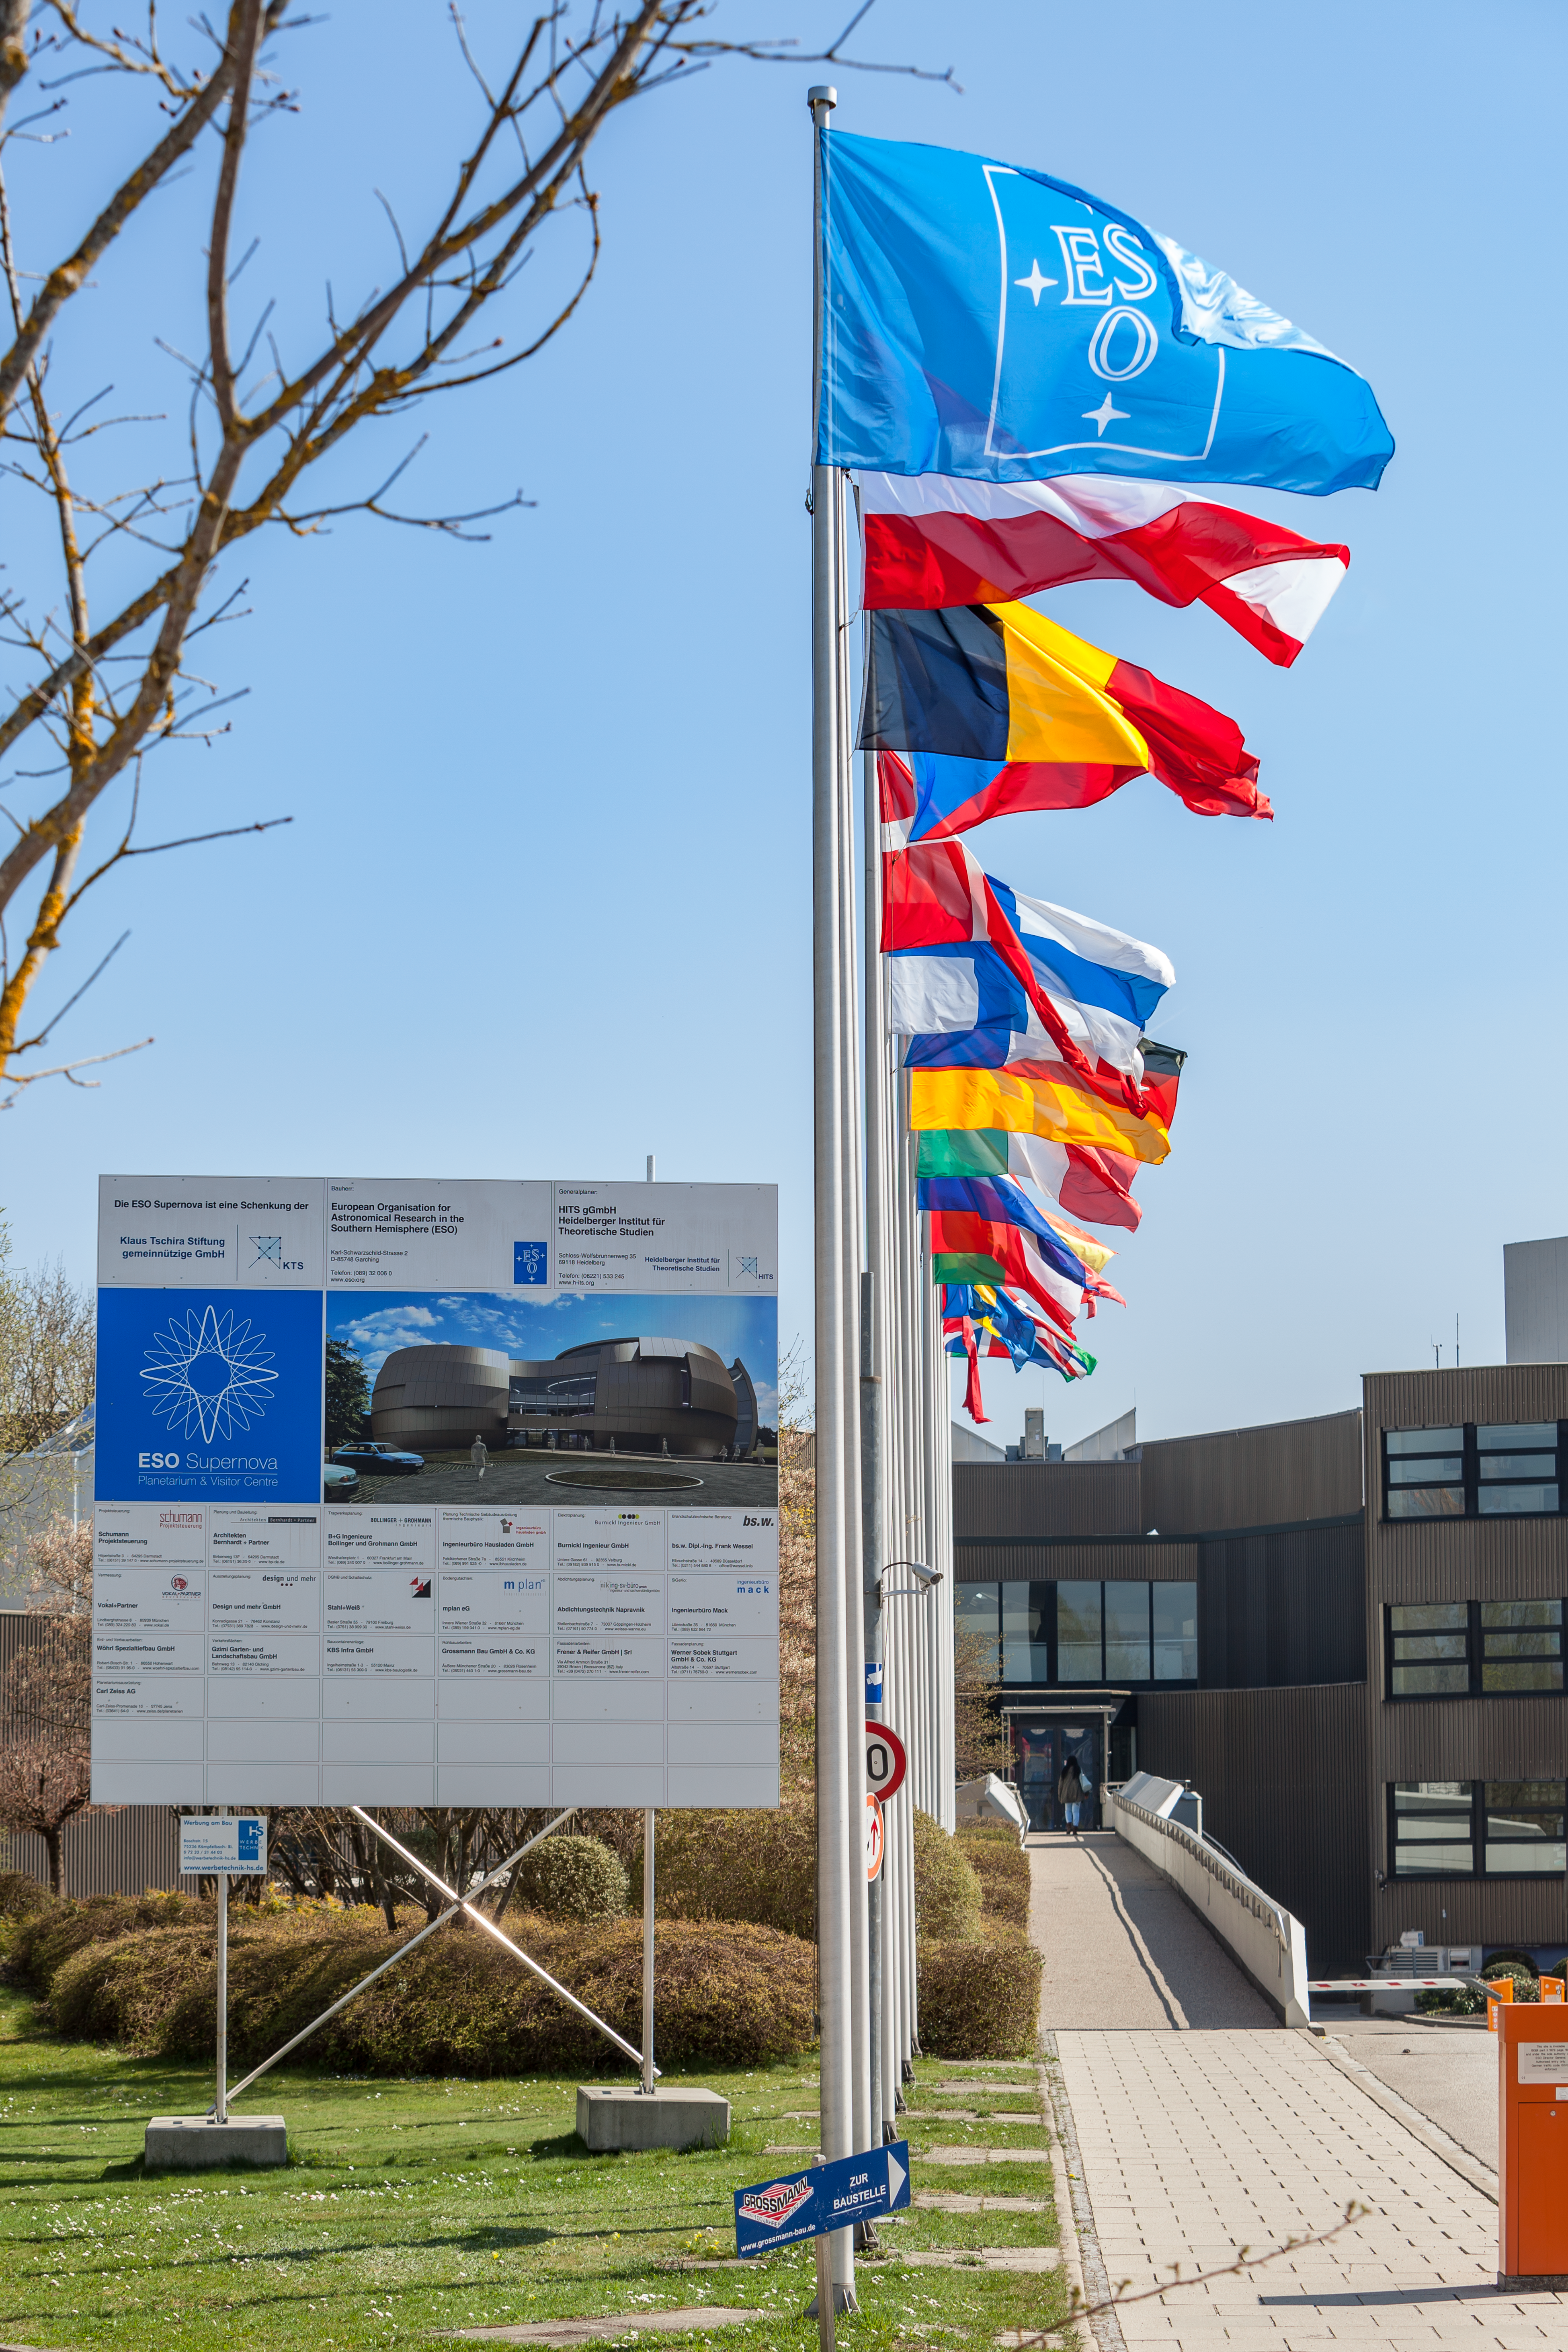

ESO Member States' flags

The flags of all the ESO Member States flying outside ESO's Headquarters in Garching, near Munich.

Credit: ESO